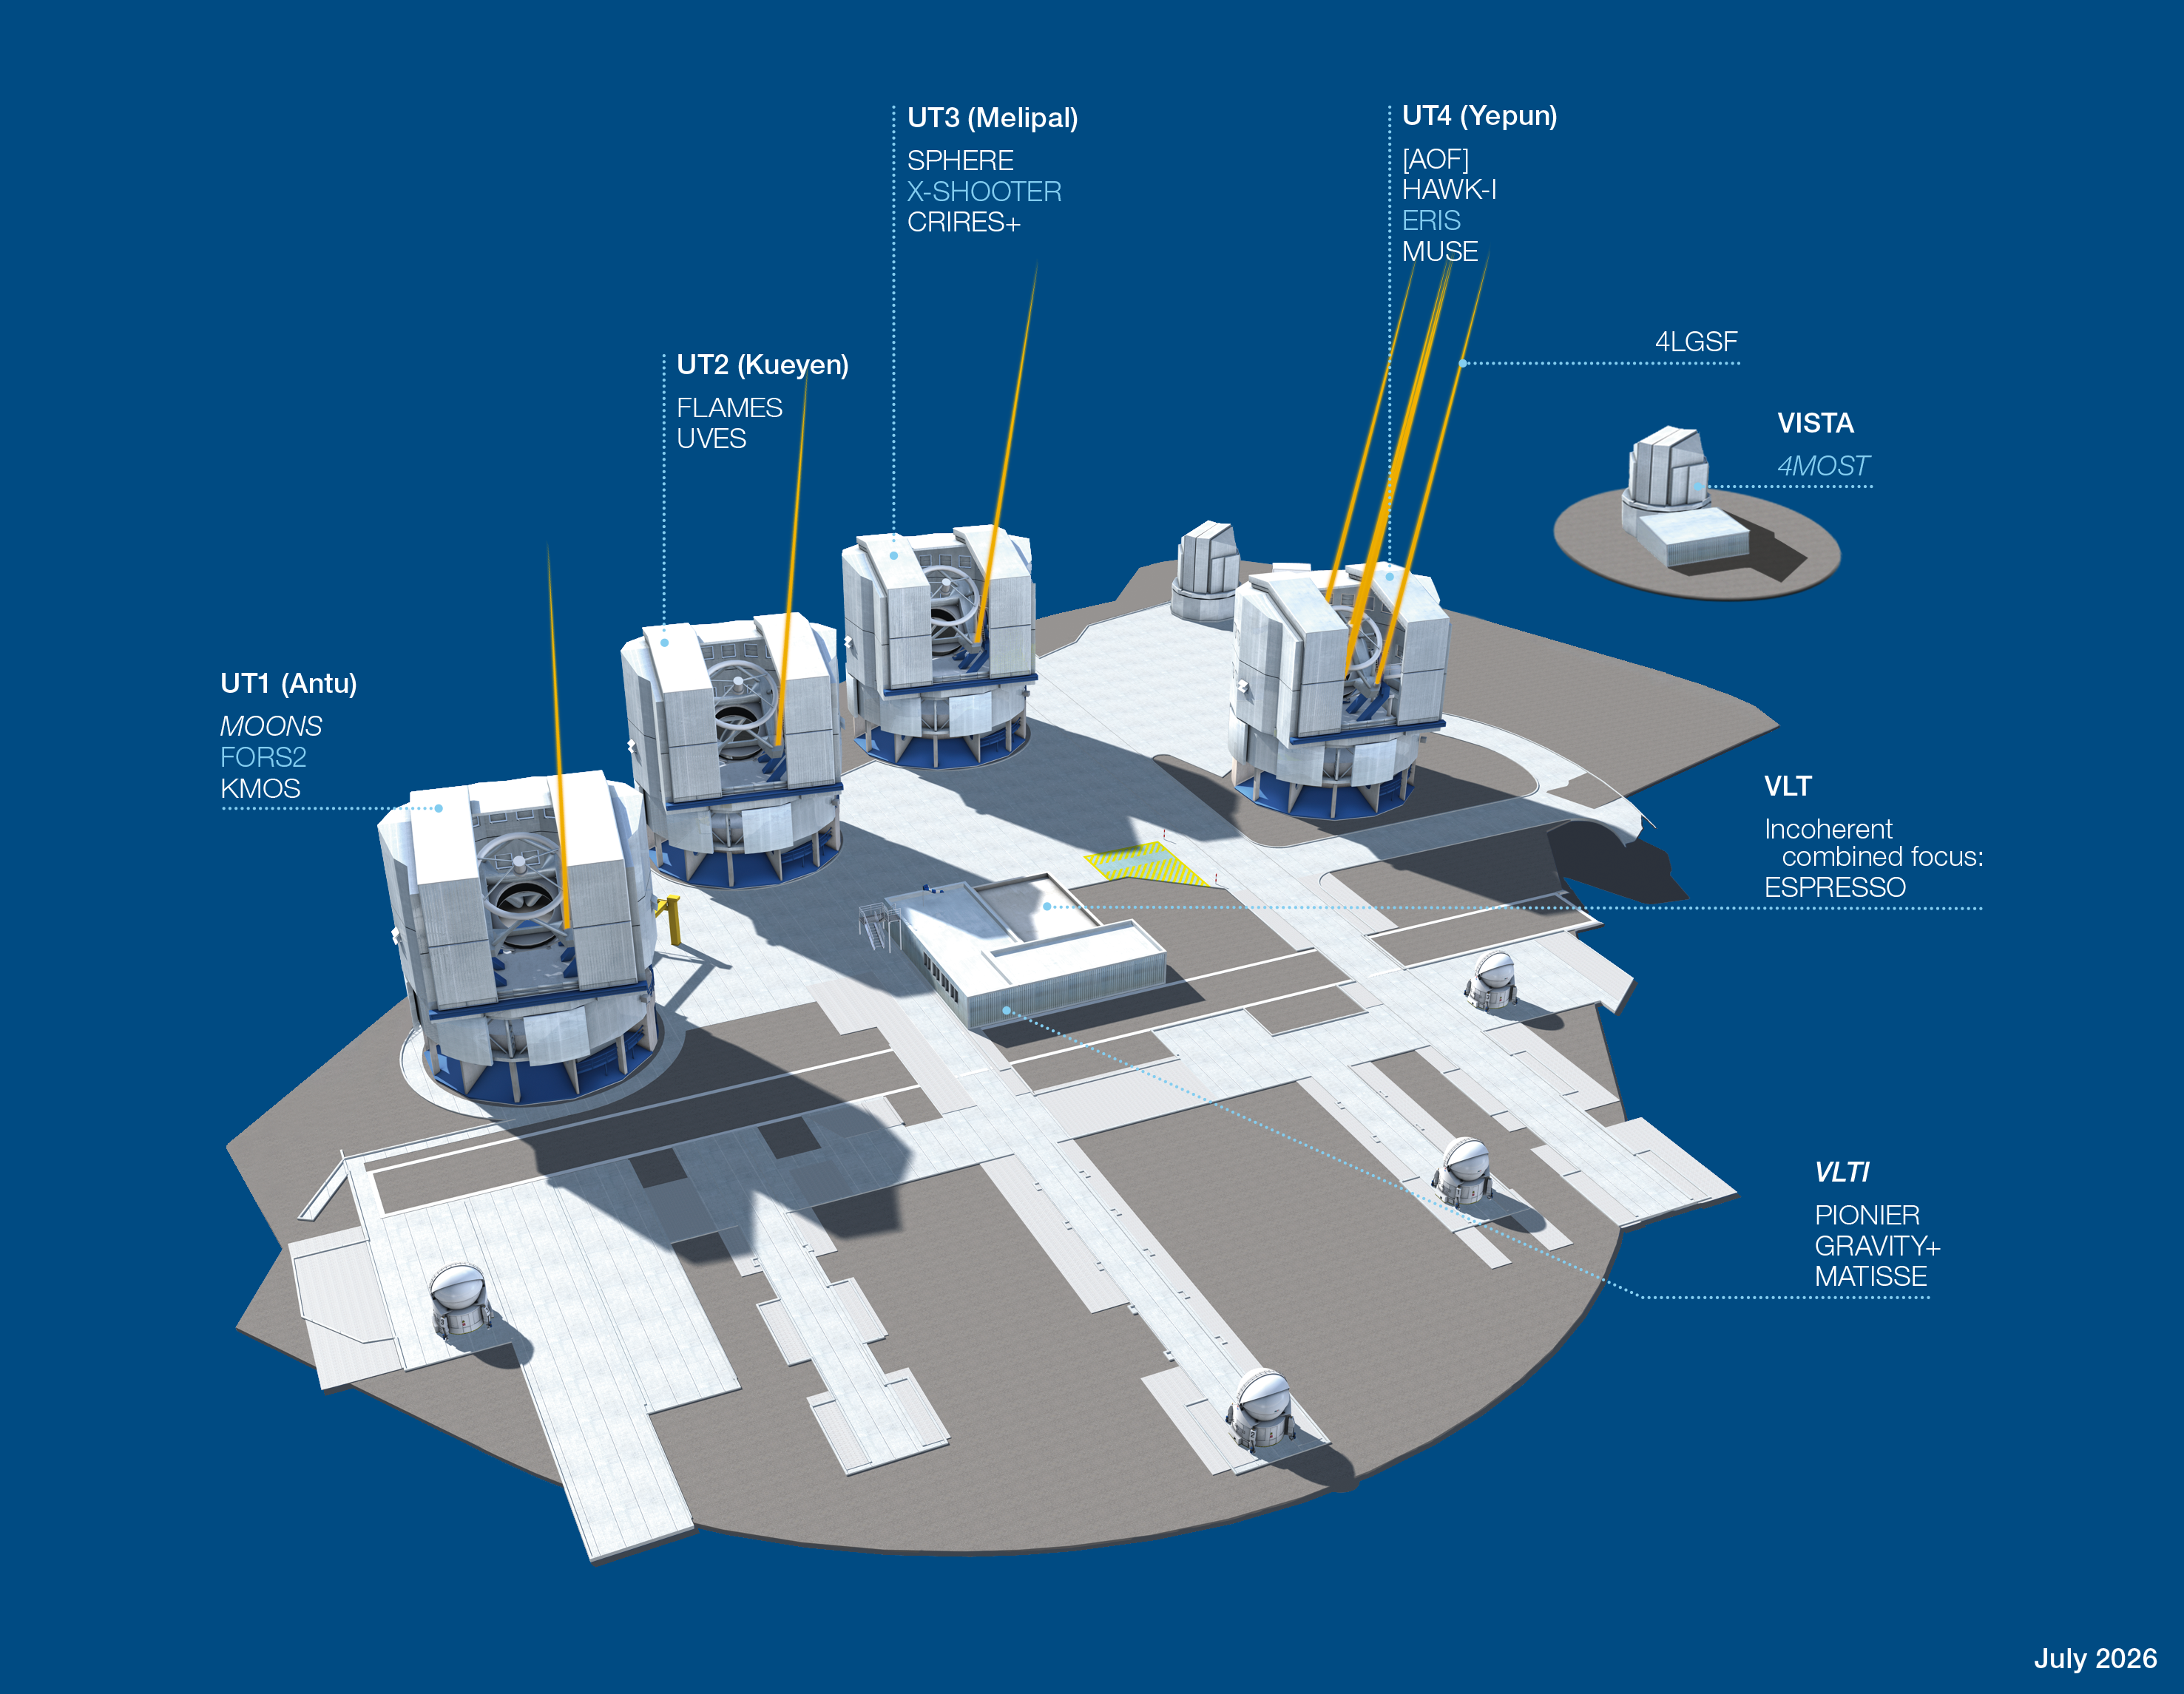

Paranal Observatory – instruments

The Paranal Observatory telescopes and instruments. Instruments listed in blue are at the Cassegrain focii of the telescopes. Instruments listed in italics are not yet in operation. The year in brackets indicates the start of operations.

Credit: ESO